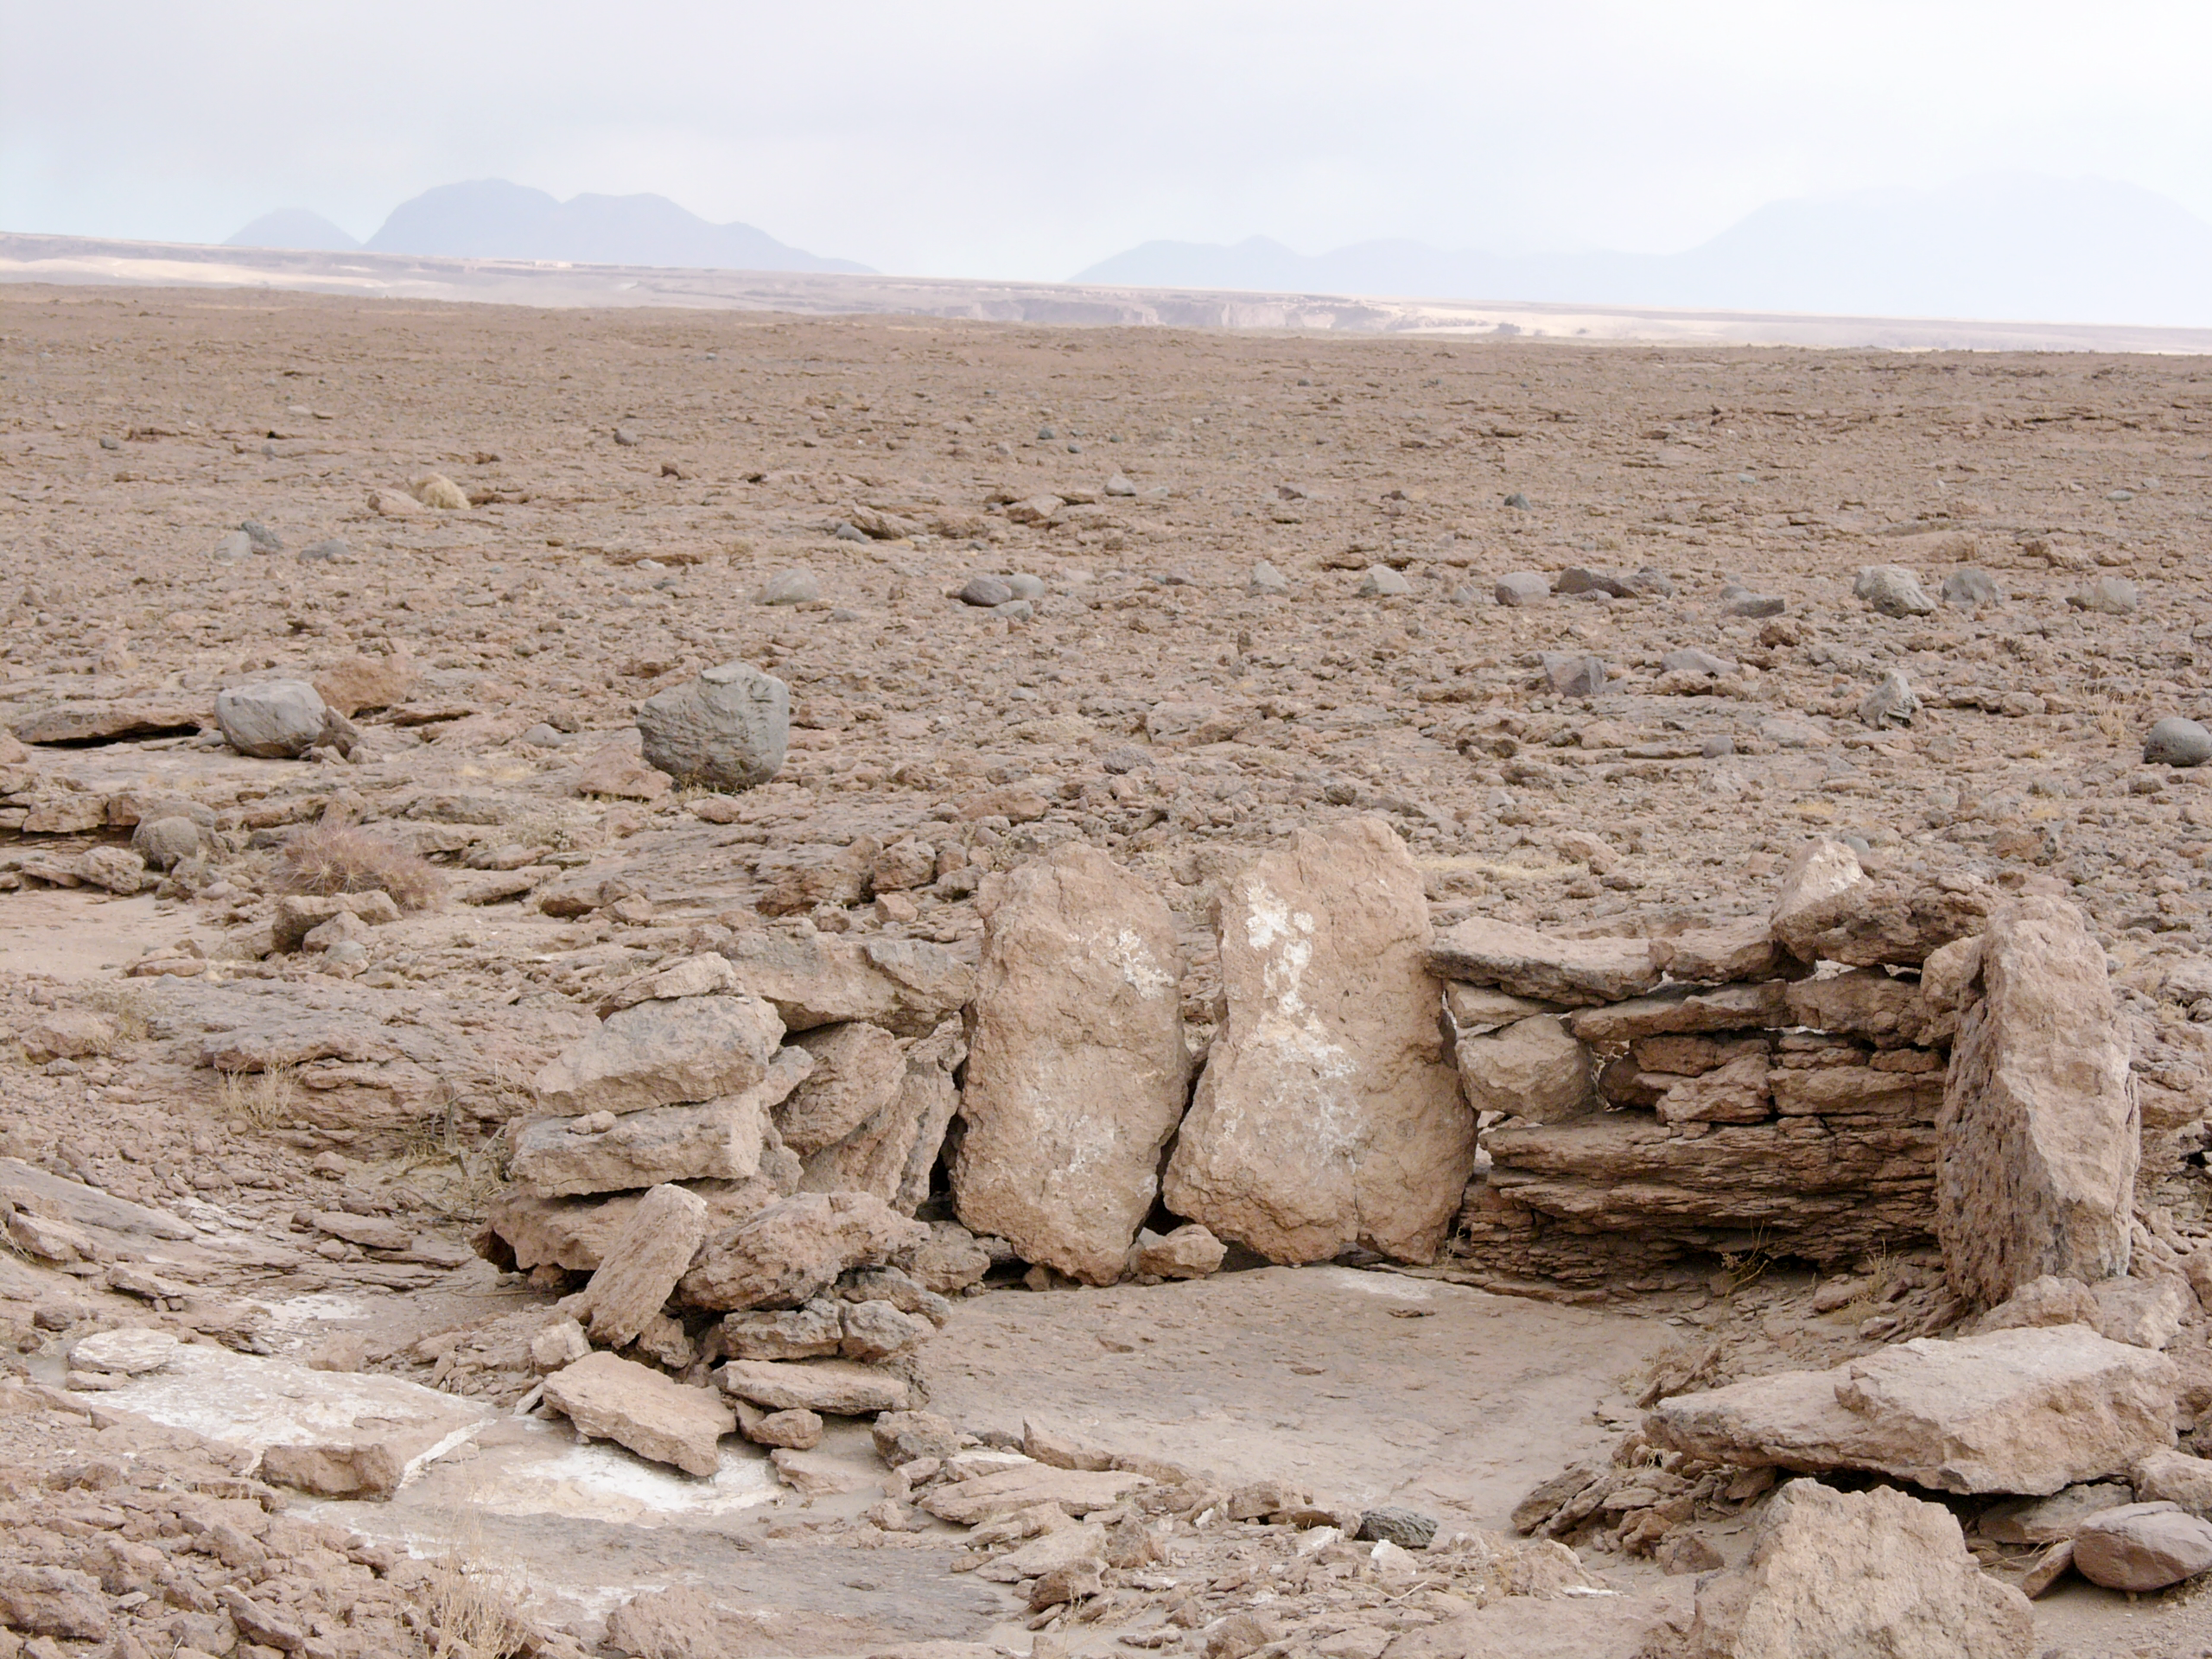

Archaeology in Atacama

The natural environment around the ALMA site. These archaeological testimonies were found near the ALMA site. This picture was obtained in August 2004.

Credit: ESO